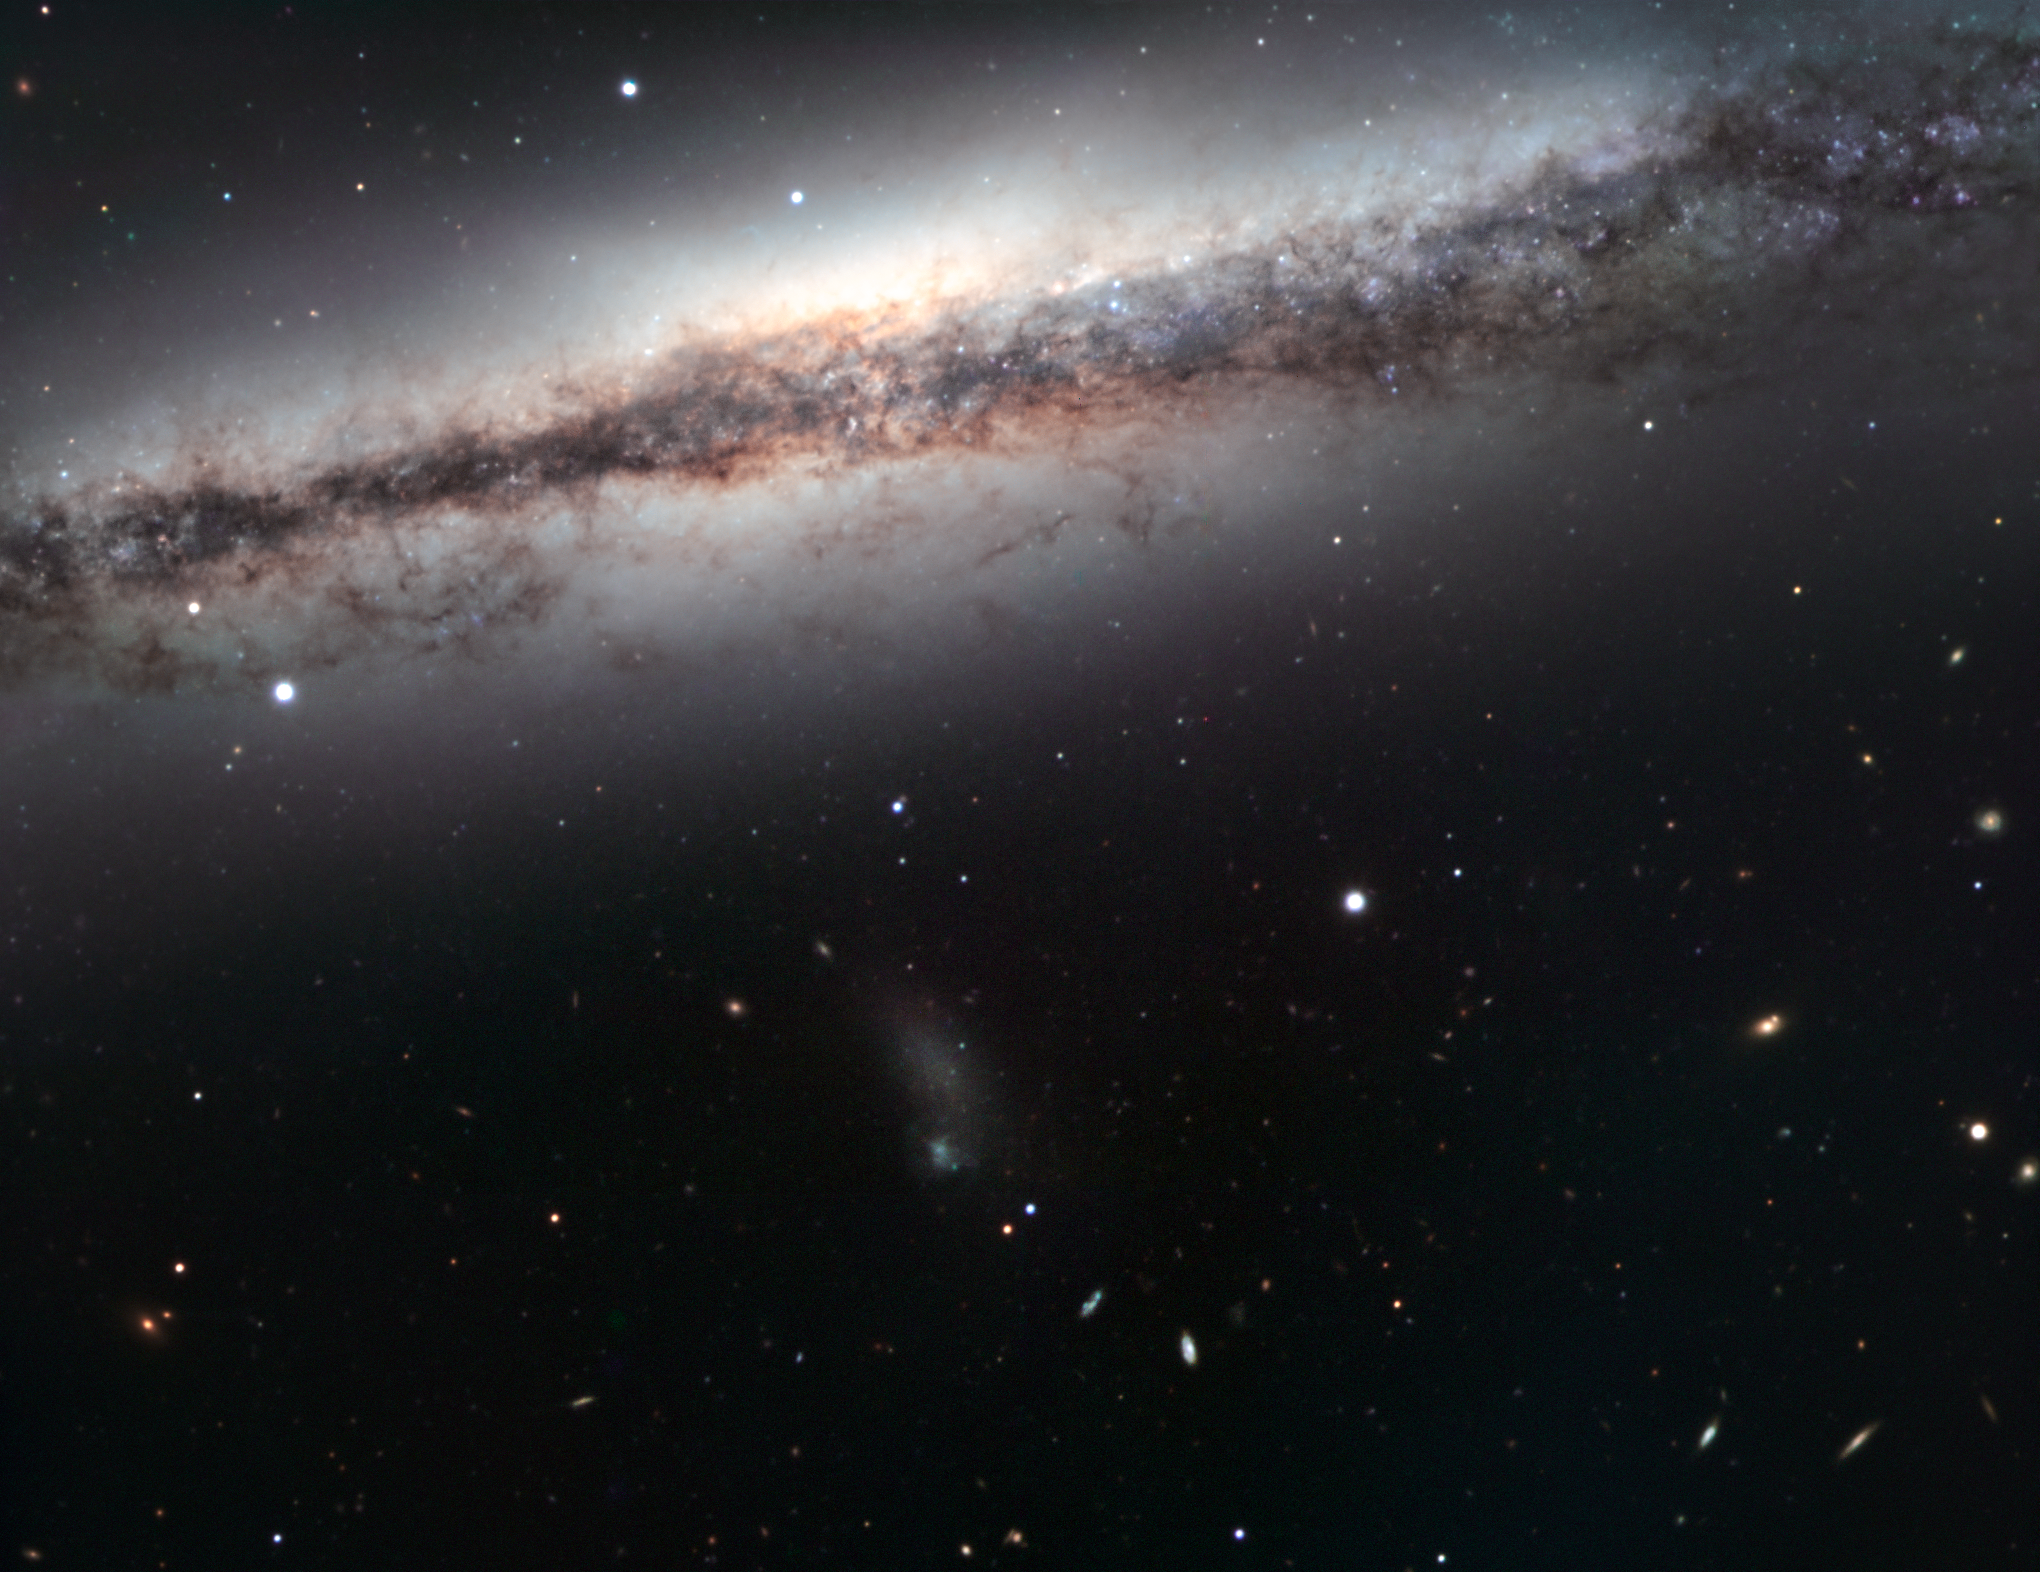

The oddest member of the Leo Triplet

NGC 3628 is a spiral galaxy and a member of a small, but conspicuous group of galaxies located about 35 million light-years away, toward the constellation of Leo (the Lion). The other distinguished members of this family, known collectively as the Leo Triplet, are two well-known prominent spiral galaxies, Messier 65 and Messier 66 (not seen on the image), which were both discovered in 1780 by famous French comet hunter Charles Messier. NGC 3628 is the faintest of the trio and escaped Messier’s observations with his rather small telescope. It was discovered and catalogued by William Herschel only four years later.

NGC 3628 hides its spiral structure because it is seen perfectly edge-on, exactly as we observe the Milky Way on a clear night. Its most distinctive feature is a dark band of dust that lies across the plane of the disc and which is visibly distorted outwards, as a consequence of the gravitational interaction between NGC 3628 and its bullying companions. This boxy or “peanut-shaped” bulge, seen as a faint X-shape, is formed mainly of young stars and gas and dust, which create the bulge away from the plane of the rest of the galaxy through their powerful motions. Because of its appearance, NGC 3628 was catalogued as Arp 317 in the Atlas of Peculiar Galaxies, published in 1966, which aimed to characterise a large sample of odd objects that fell outside the standard Hubble classification, to aid understanding of how galaxies evolve.

The depth of the image reveals a myriad of galaxies of different shapes and colours, some of which lie much further away than NGC 3628. Particularly noticeable is the fuzzy blob just in the centre of the image, which is a diffuse satellite galaxy. A number of globular clusters can be seen as fuzzy reddish spots in the halo of the galaxy. Also visible as bright spots near the lower edge of the image (the two blue star-like objects below the satellite galaxy) are two quasars, the central engines of distant and very energetic galaxies, billions of light-years away.

This image has been taken with the FORS2 instrument, attached to one of the ESO Very Large Telescope’s Unit Telescopes. It is a combination of exposures taken through different filters (B, V and R), for a total exposure time of just below one hour. The field of view is about 7 arcminutes across, which is why this large galaxy does not fit into the image.

Credit: ESO